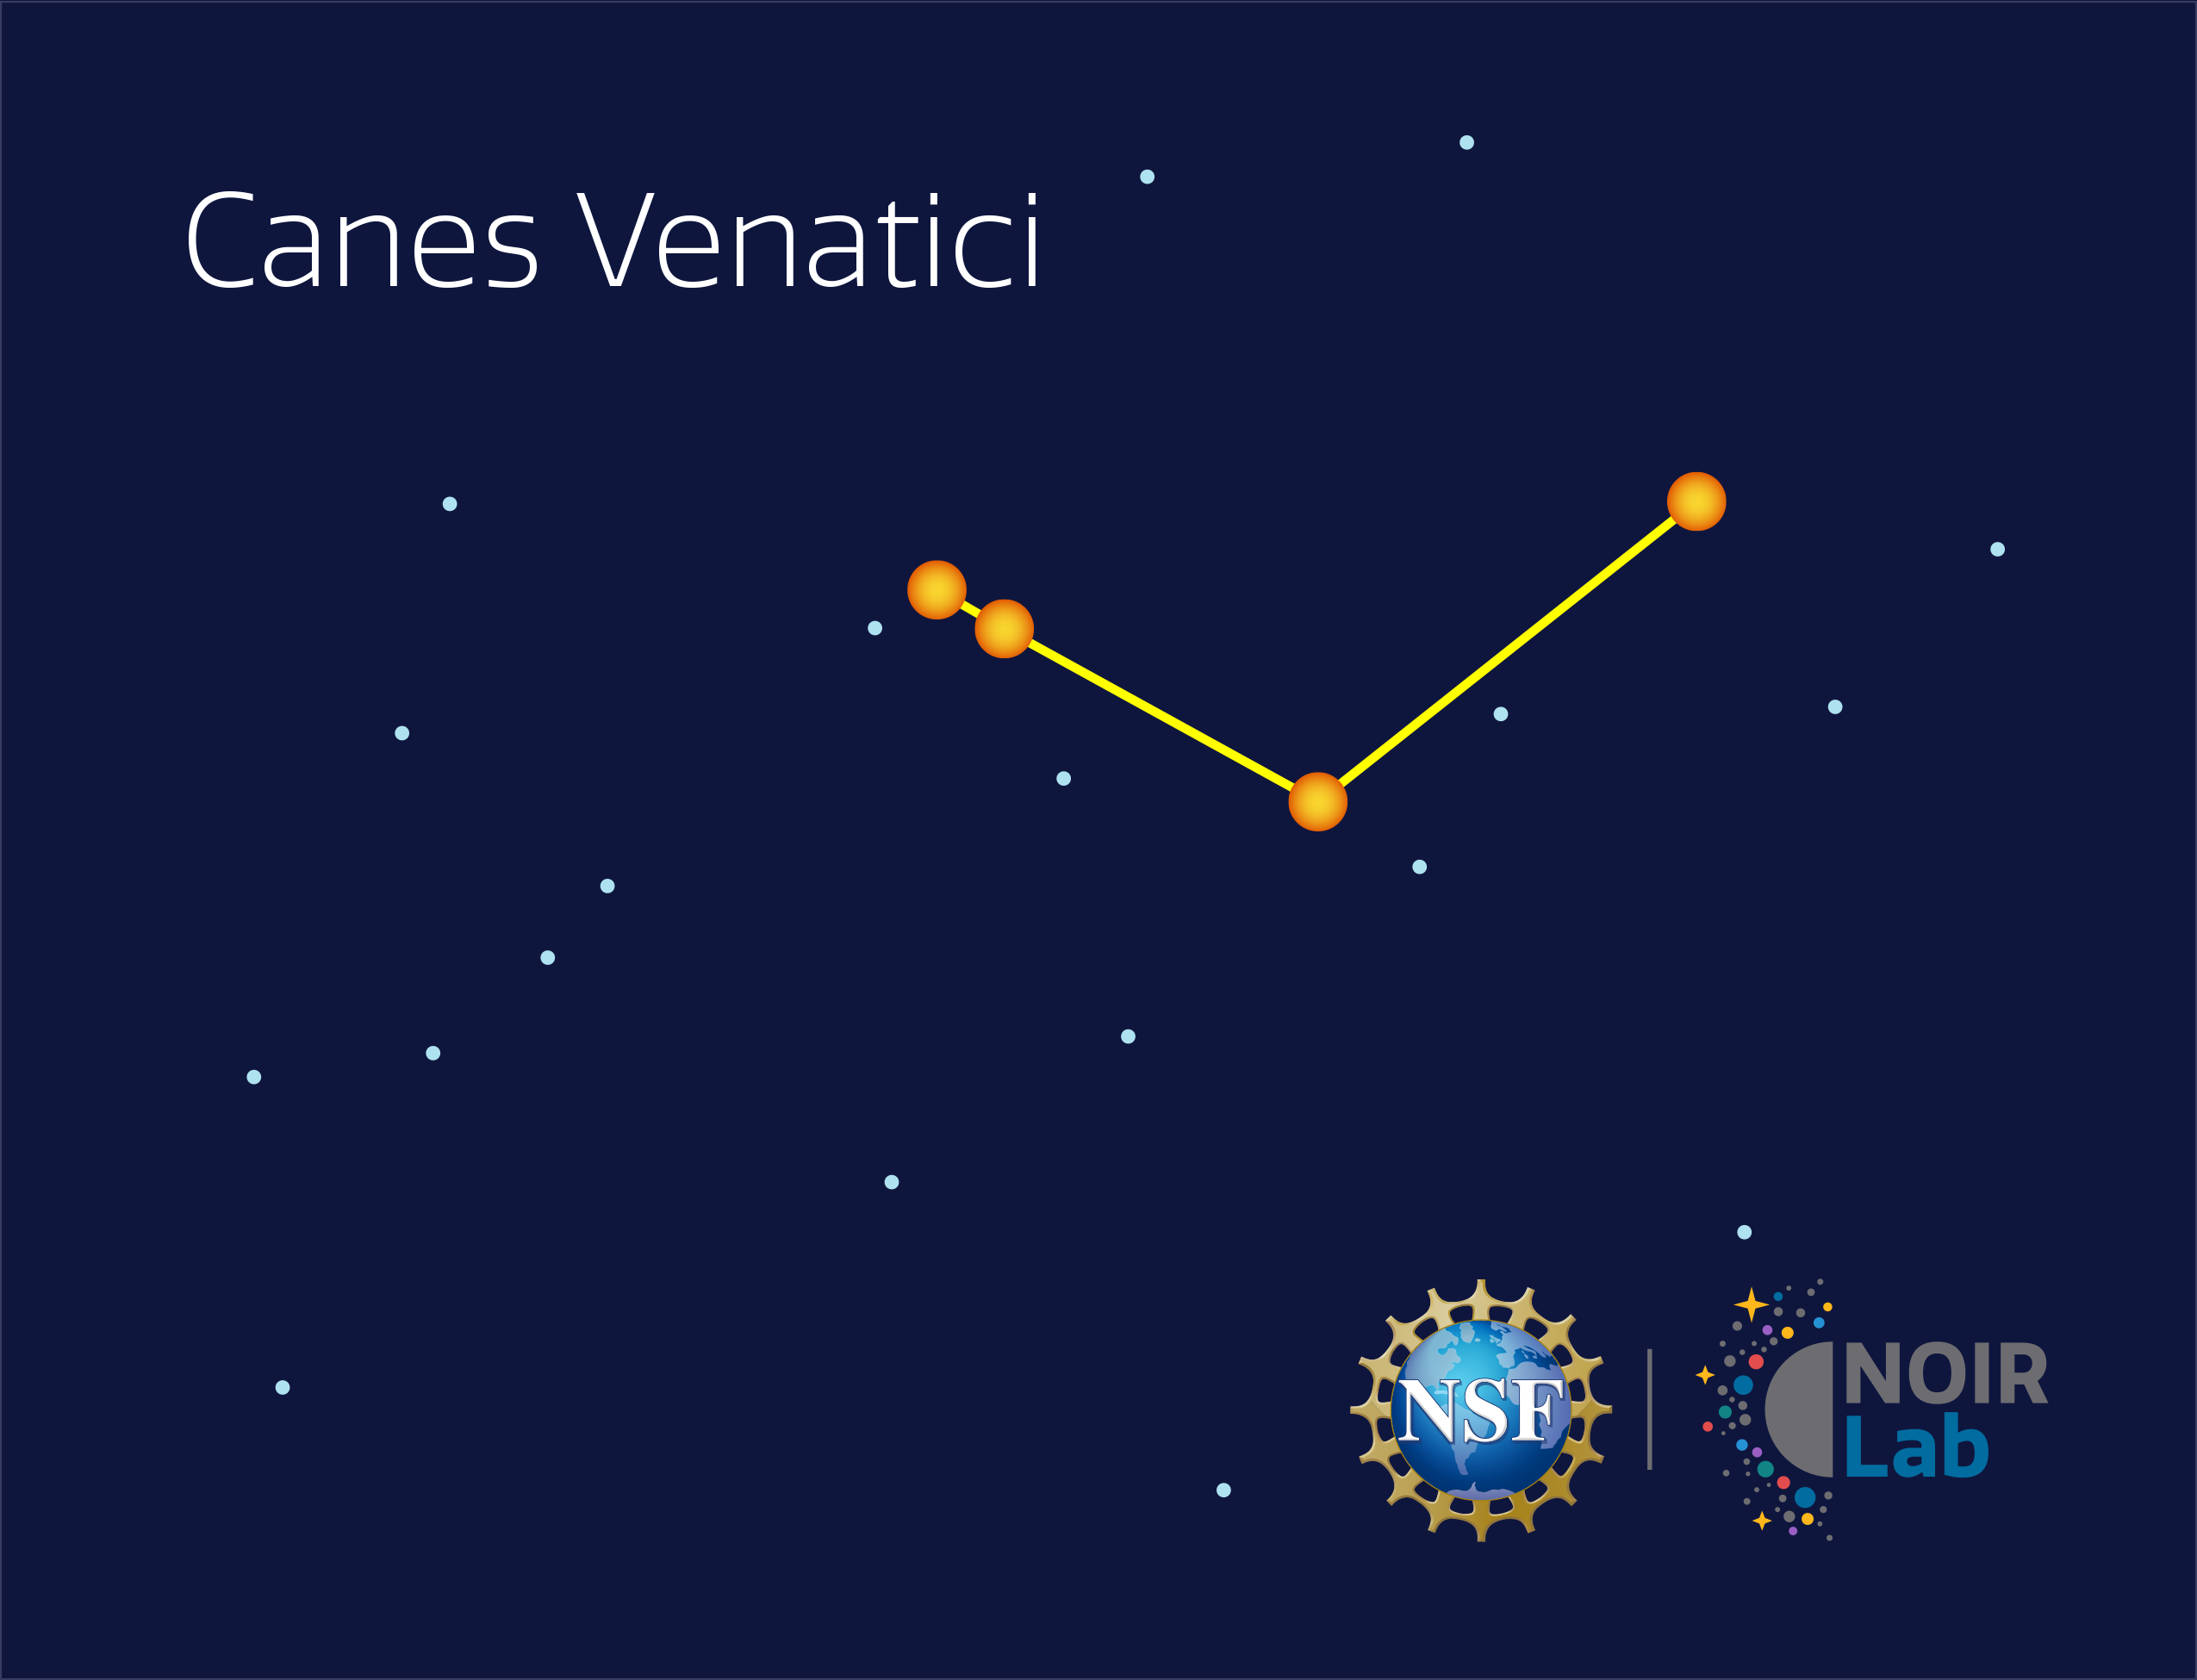

Canes Venatici

Credit: NOIRLab